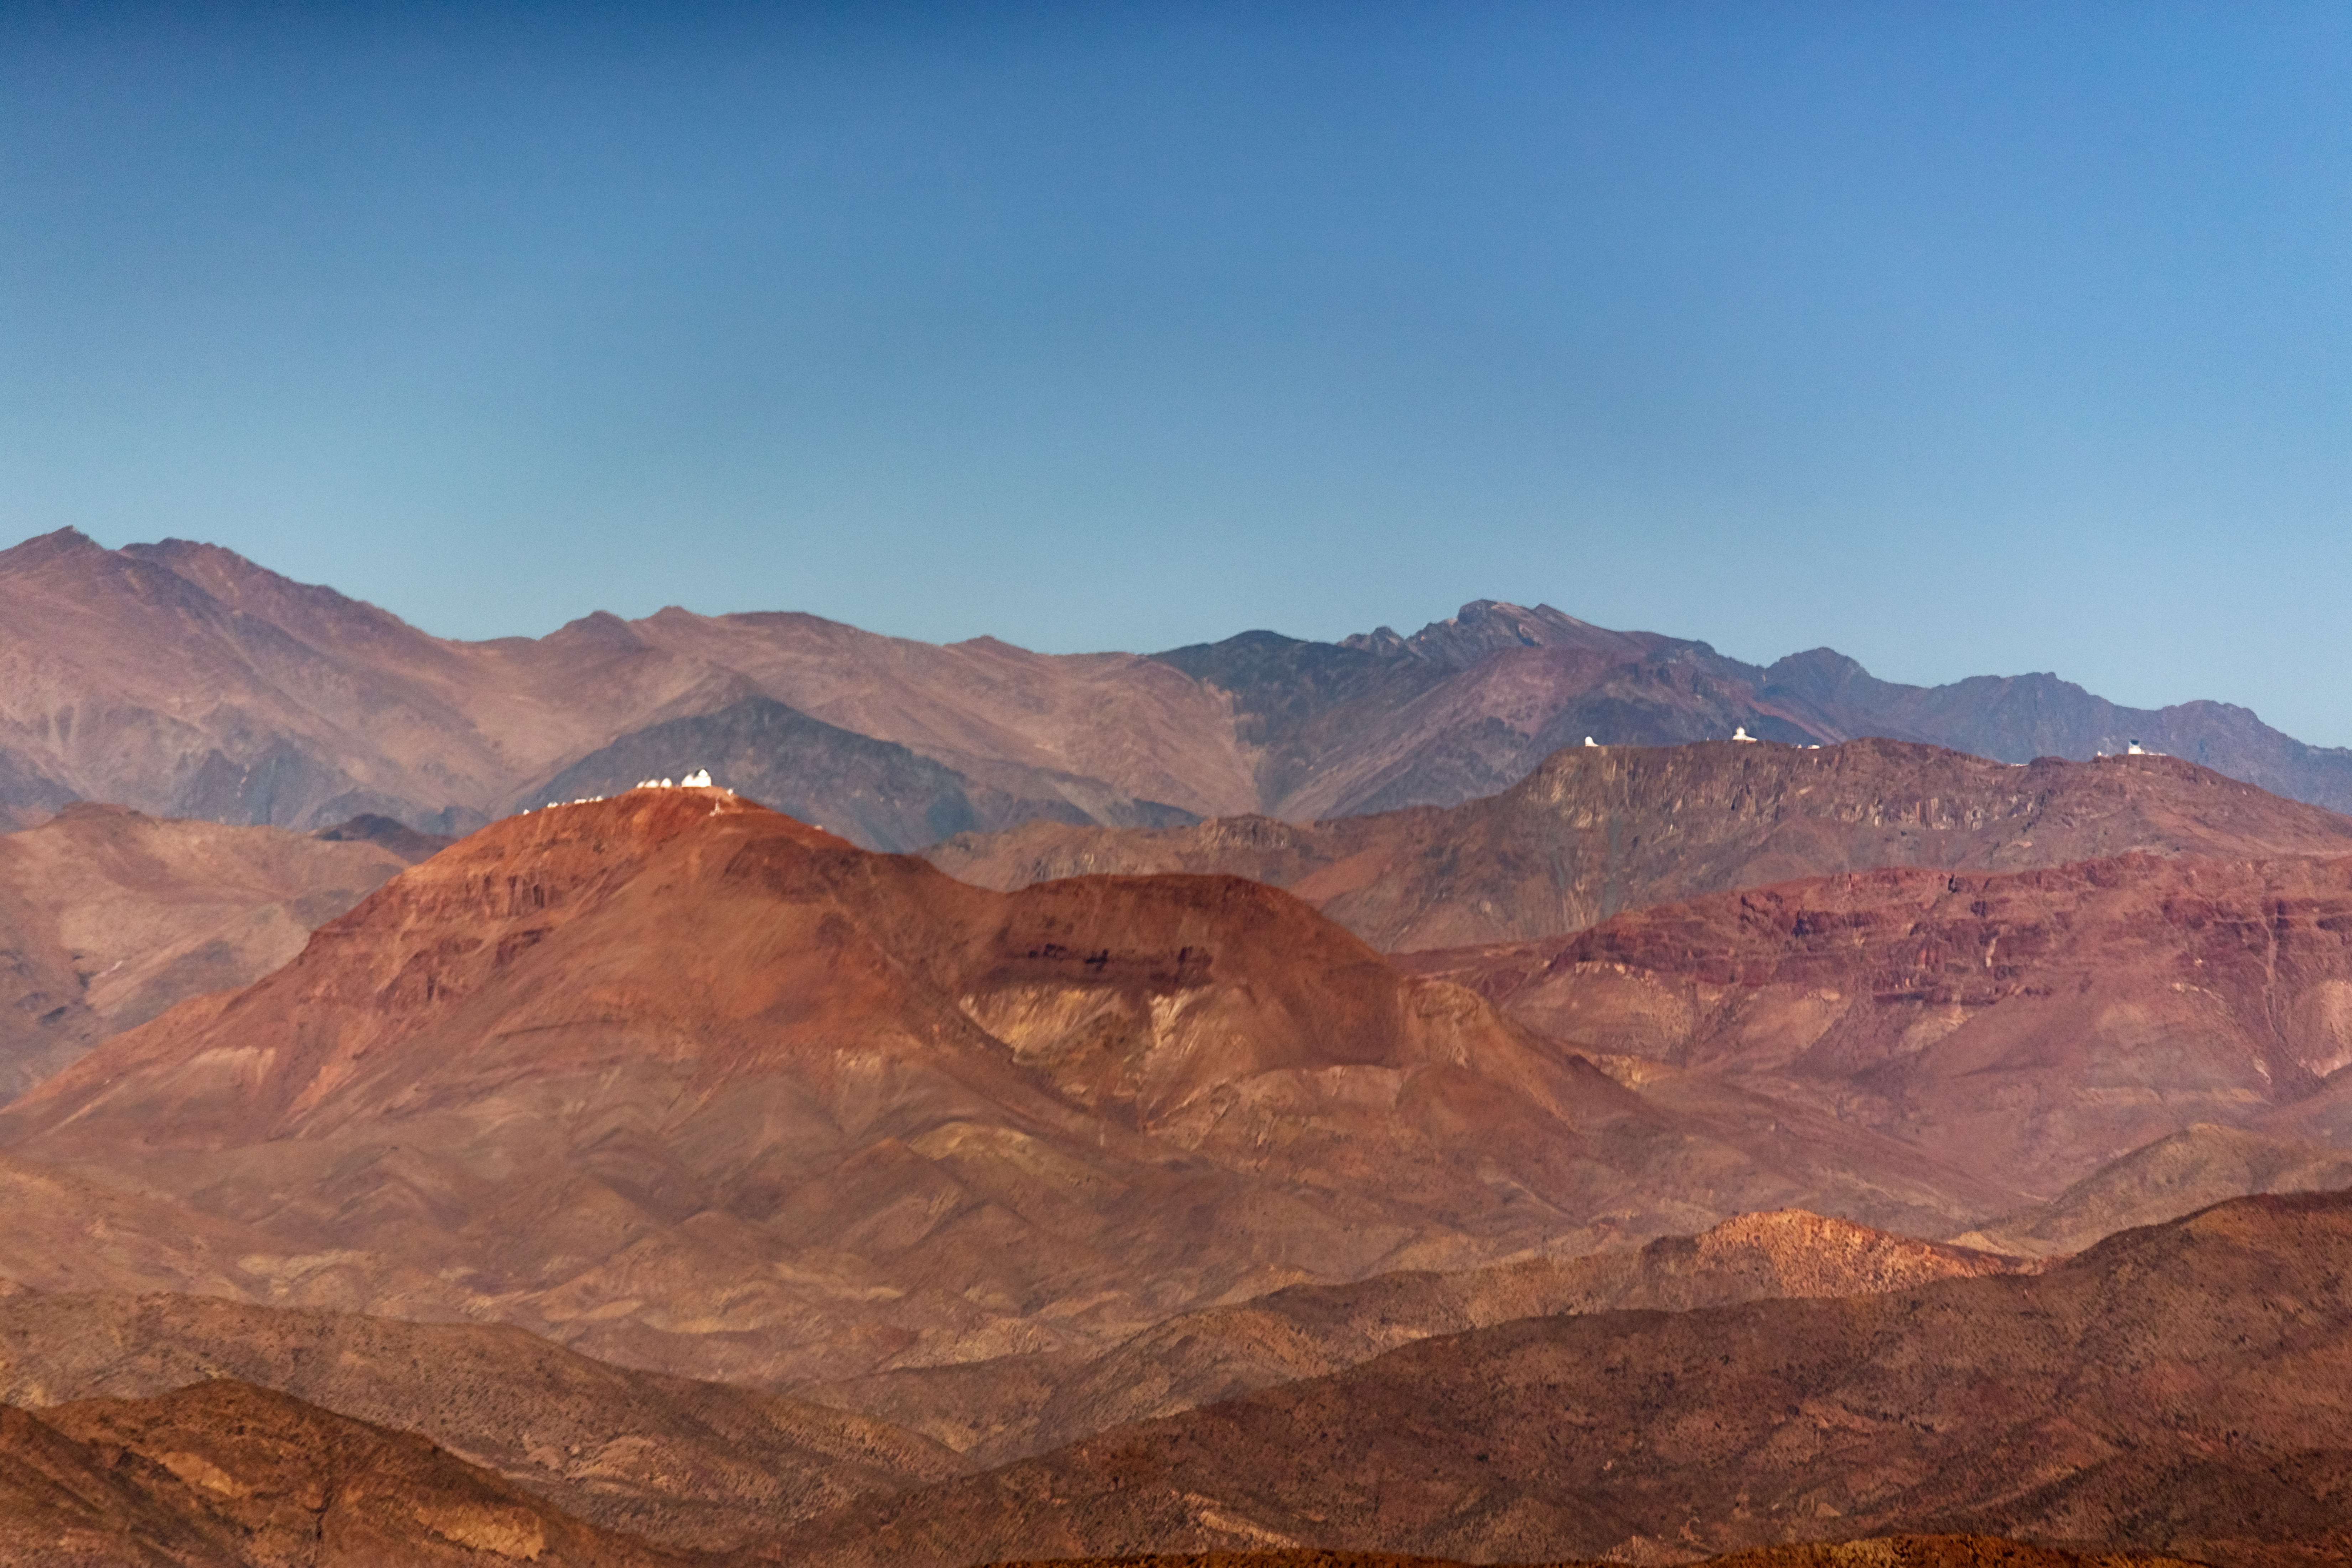

Cerro Tololo and Cerro Pachón from above

An aerial view of the peaks of Cerro Tololo and Cerro Pachón in Chile, taken from a plane.

Credit: NOIRLab/NSF/AURA/P. Horálek